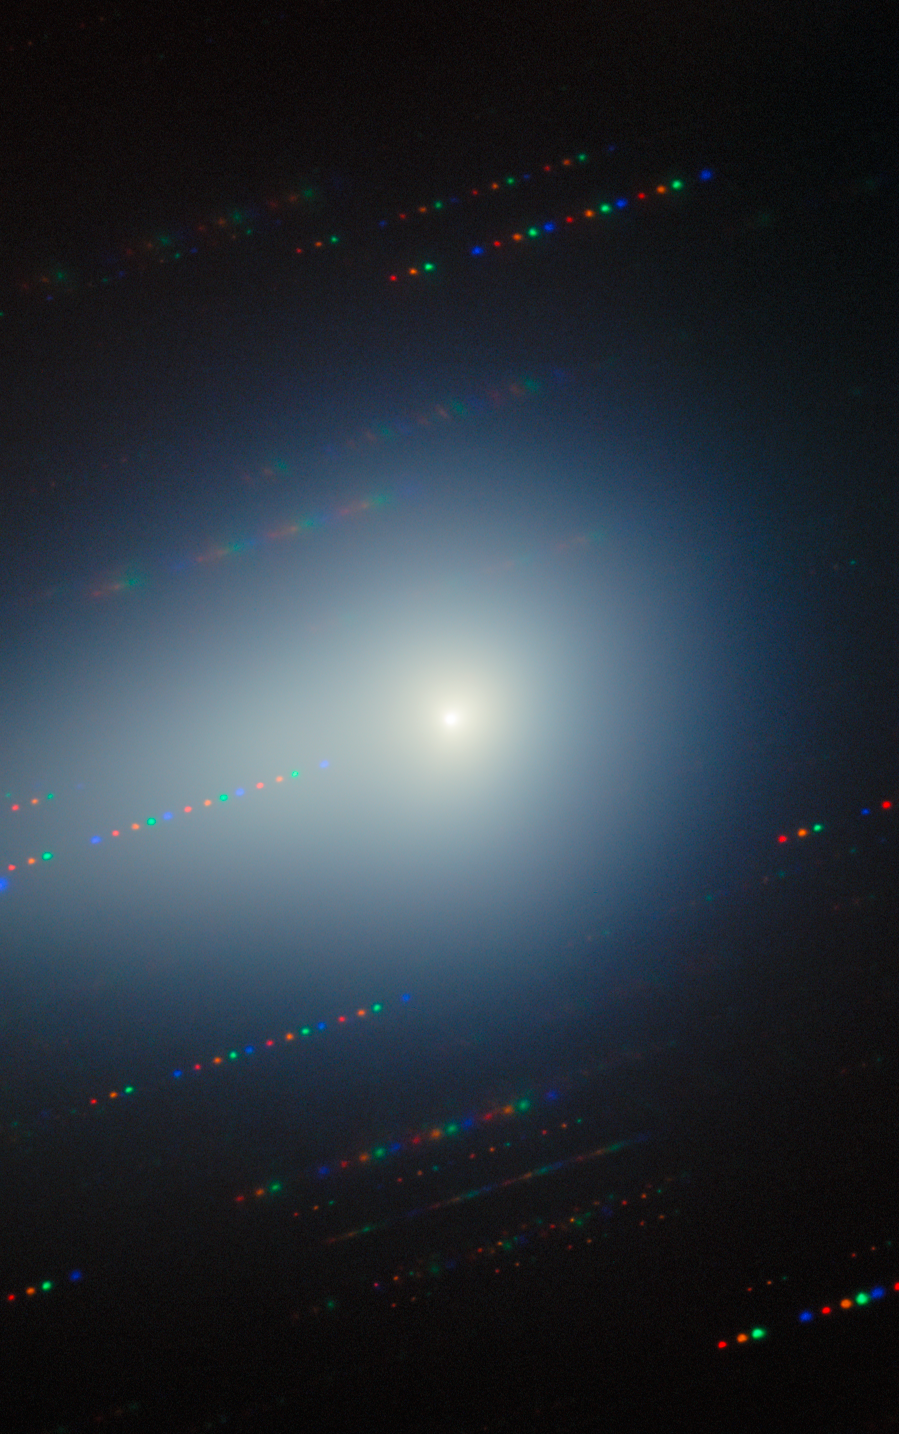

Gemini North Spots the Changing Comet 3I/ATLAS (22 December 2025)

As the third known interstellar interloper to visit our Solar System, the comet 3I/ATLAS was captured here by Gemini North as it traveled away from Earth, never to return. 3I/ATLAS has been imaged countless times since its discovery in July 2025. Gemini North is one half of the International Gemini Observatory, funded in part by the U.S. National Science Foundation (NSF) and operated by NSF NOIRLab.

Bryce Bolin, research scientist at Eureka Scientific, and his team continued to observe 3I/ATLAS through the northern spring of 2026. A composite of these images was featured as a NOIRLab Image of the Week. The individual images are here: 20 January 2026, 7 February 2026, and the composite without annotations.

Credit: International Gemini Observatory/NOIRLab/NSF/AURA/B. BolinImage Processing: J. Miller & M. Rodriguez (International Gemini Observatory/NSF NOIRLab), T.A. Rector (University of Alaska Anchorage/NSF NOIRLab), M. Zamani (NSF NOIRLab) Acknowledgments: PI: Bryce Bolin (Eureka Scientific)